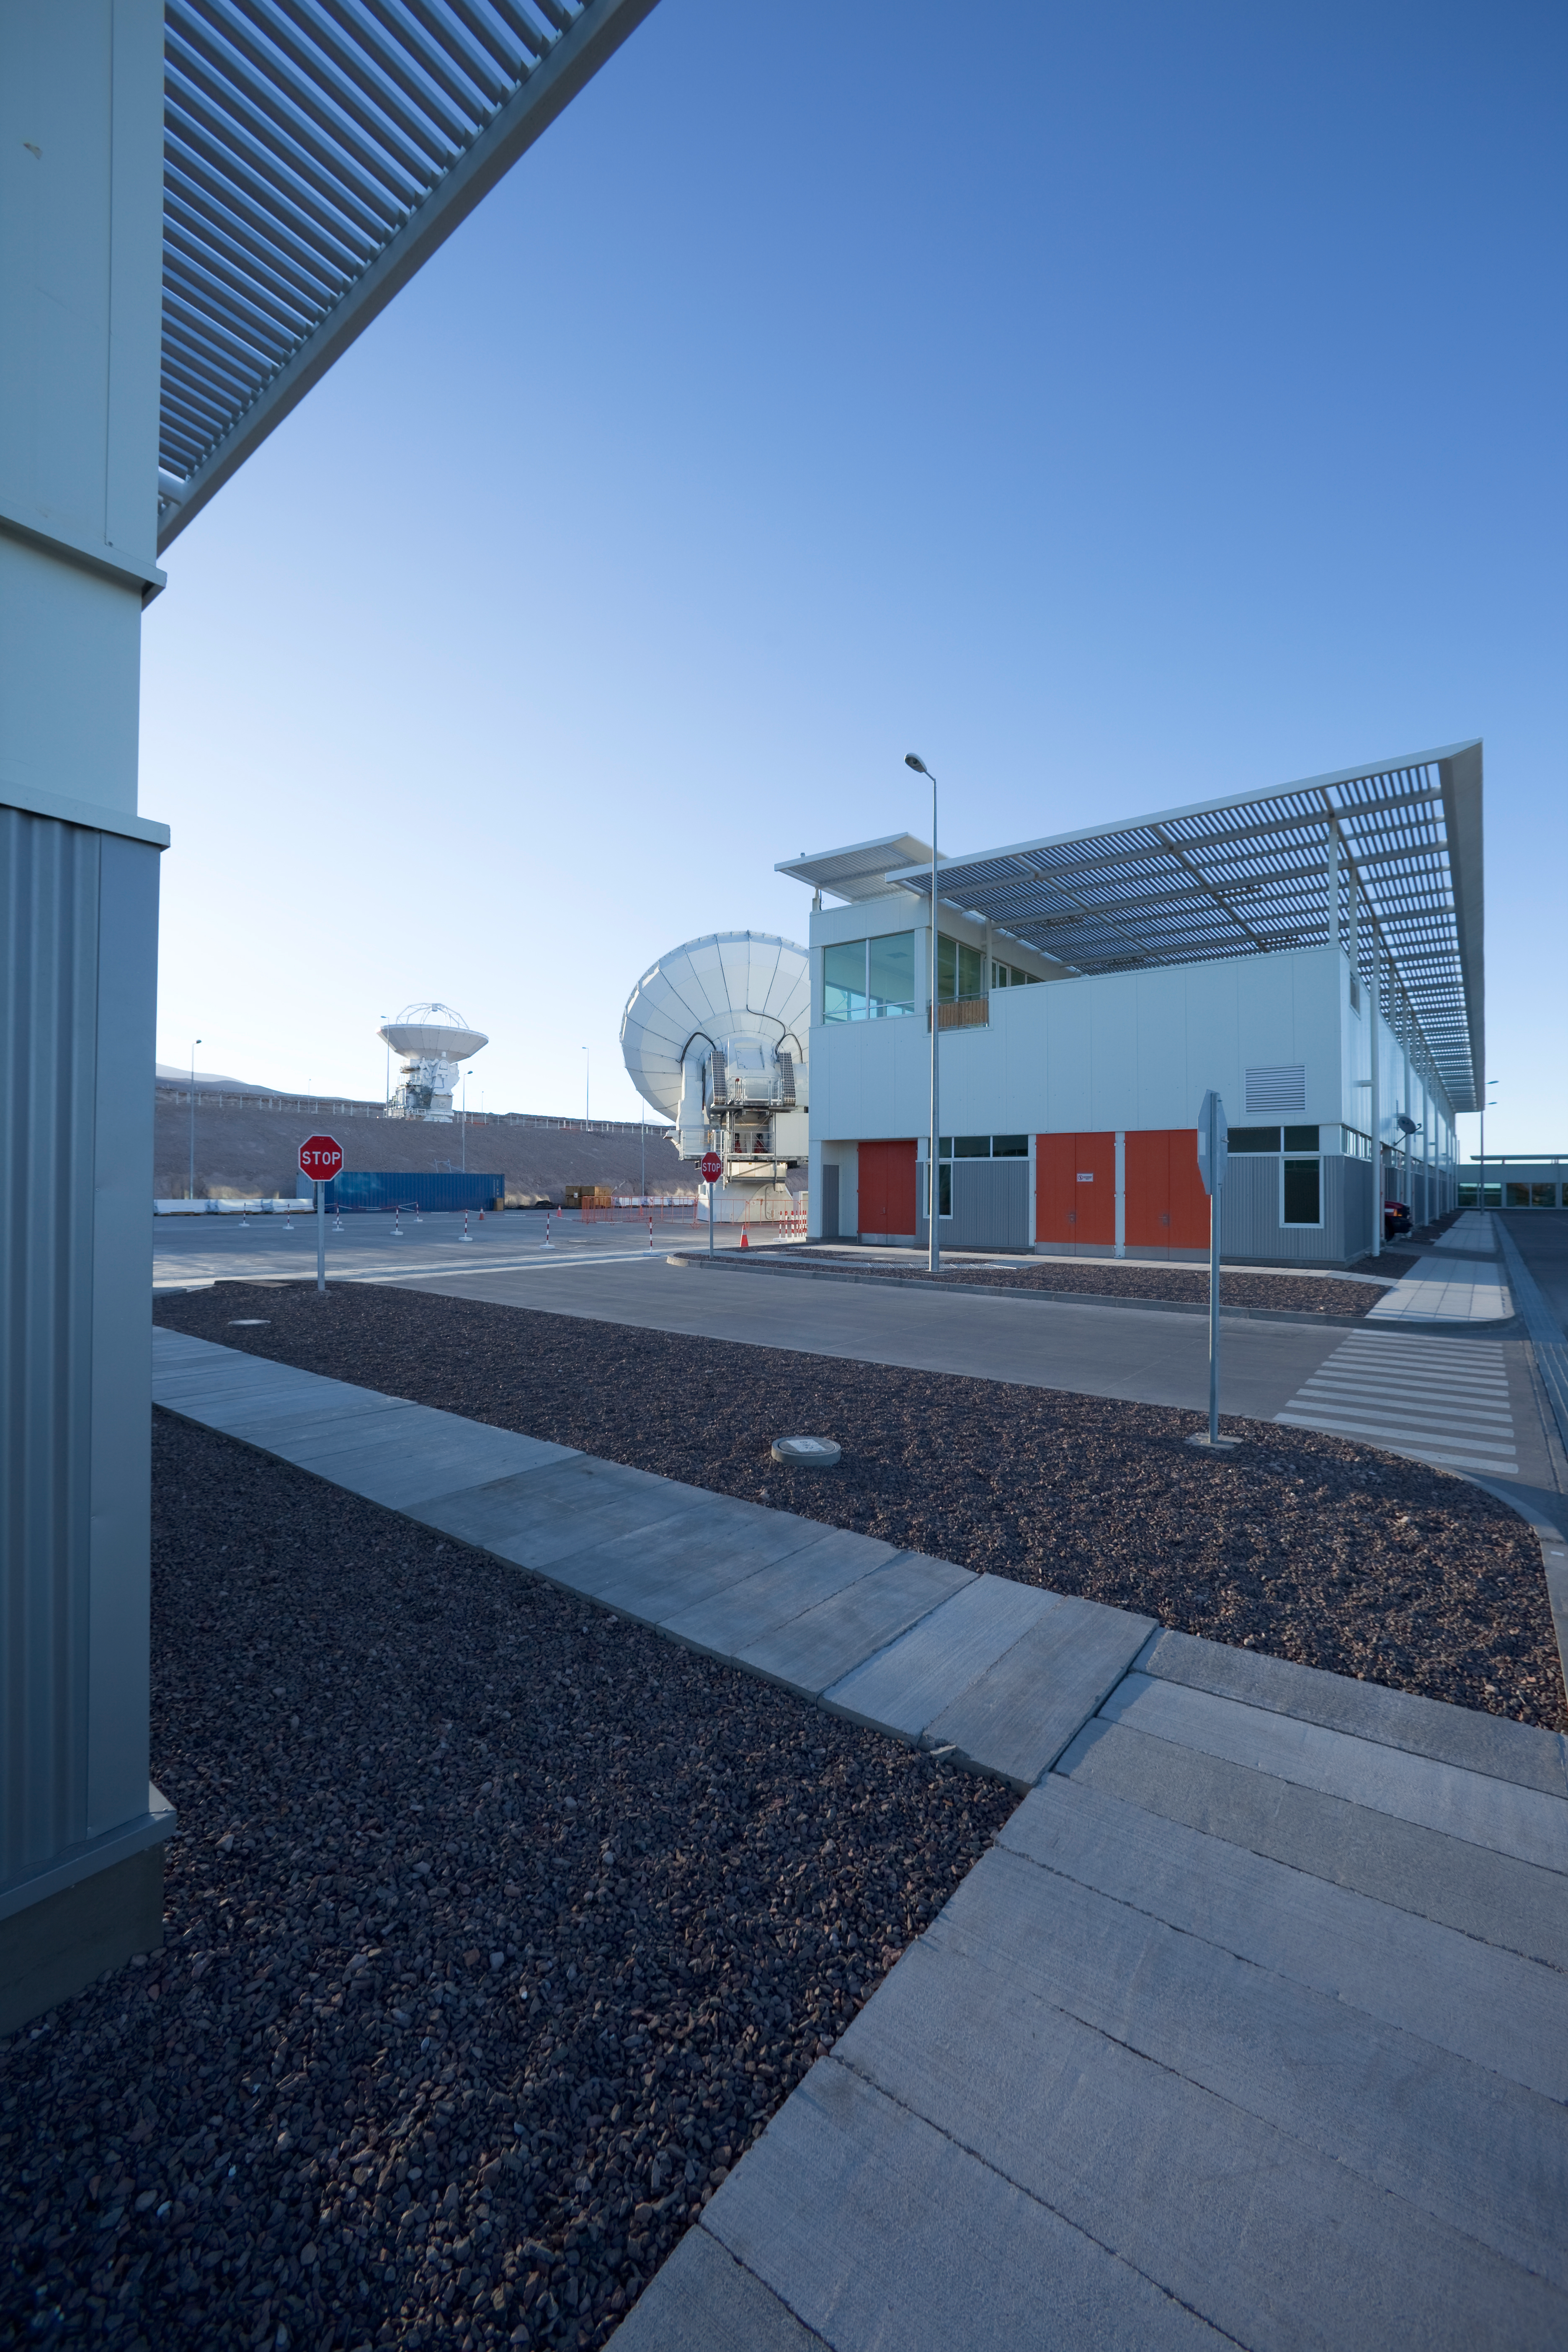

Antennas going through maintenance

Antennas going through maintenance before going back to the high site in the clear blue light of the morning.

Credit: Ralph Bennett - ALMA (ESO/NAOJ/NRAO)